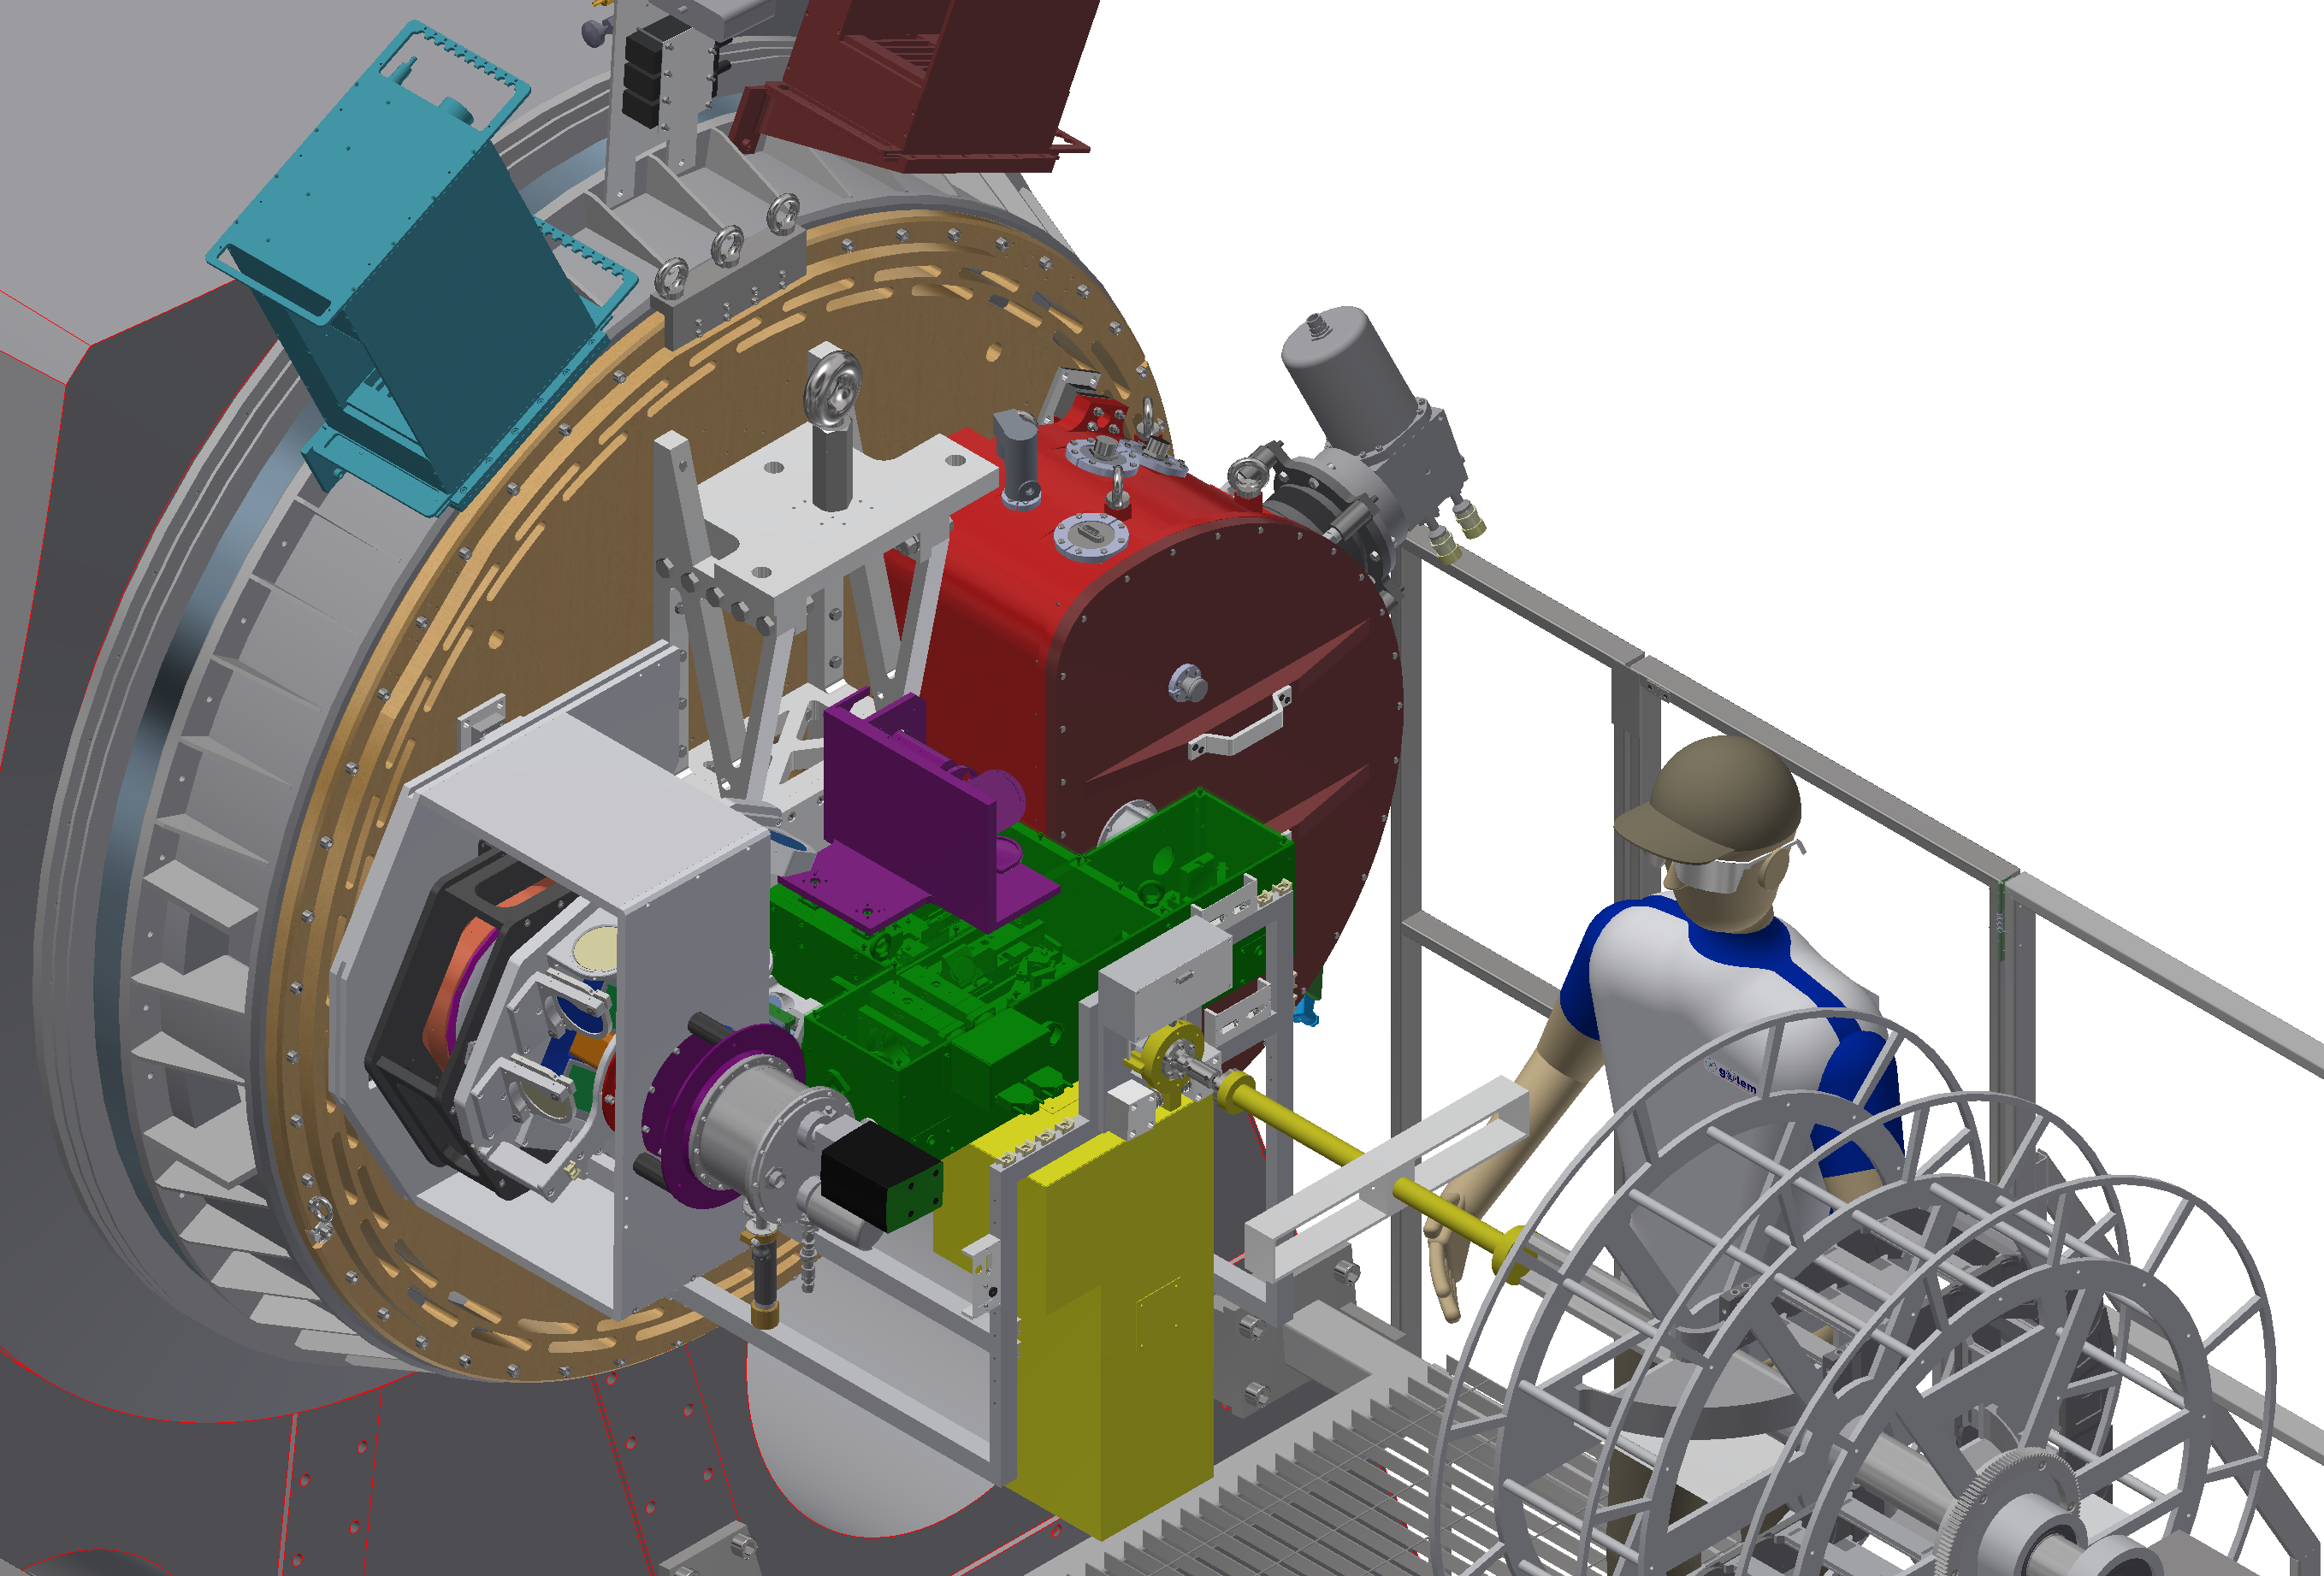

SOXS

ESO has signed an agreement with an international consortium led by INAF, the Italian National Institute for Astrophysics, to build and operate a cutting-edge spectrographic instrument known as Son Of X-shooter, SOXS.

SOXS will be installed on ESO’s 3.58-metre New Technology Telescope (NTT) at the La Silla Observatory in Chile, replacing SOFI, a venerable and highly productive ESO instrument. Designed as a unique spectroscopic facility, SOXS will study transient sources following triggers and alerts from telescopes, satellites, and detectors worldwide.

This image shows an engineering drawing of the upcoming SOXS instrument.

Credit: ESO